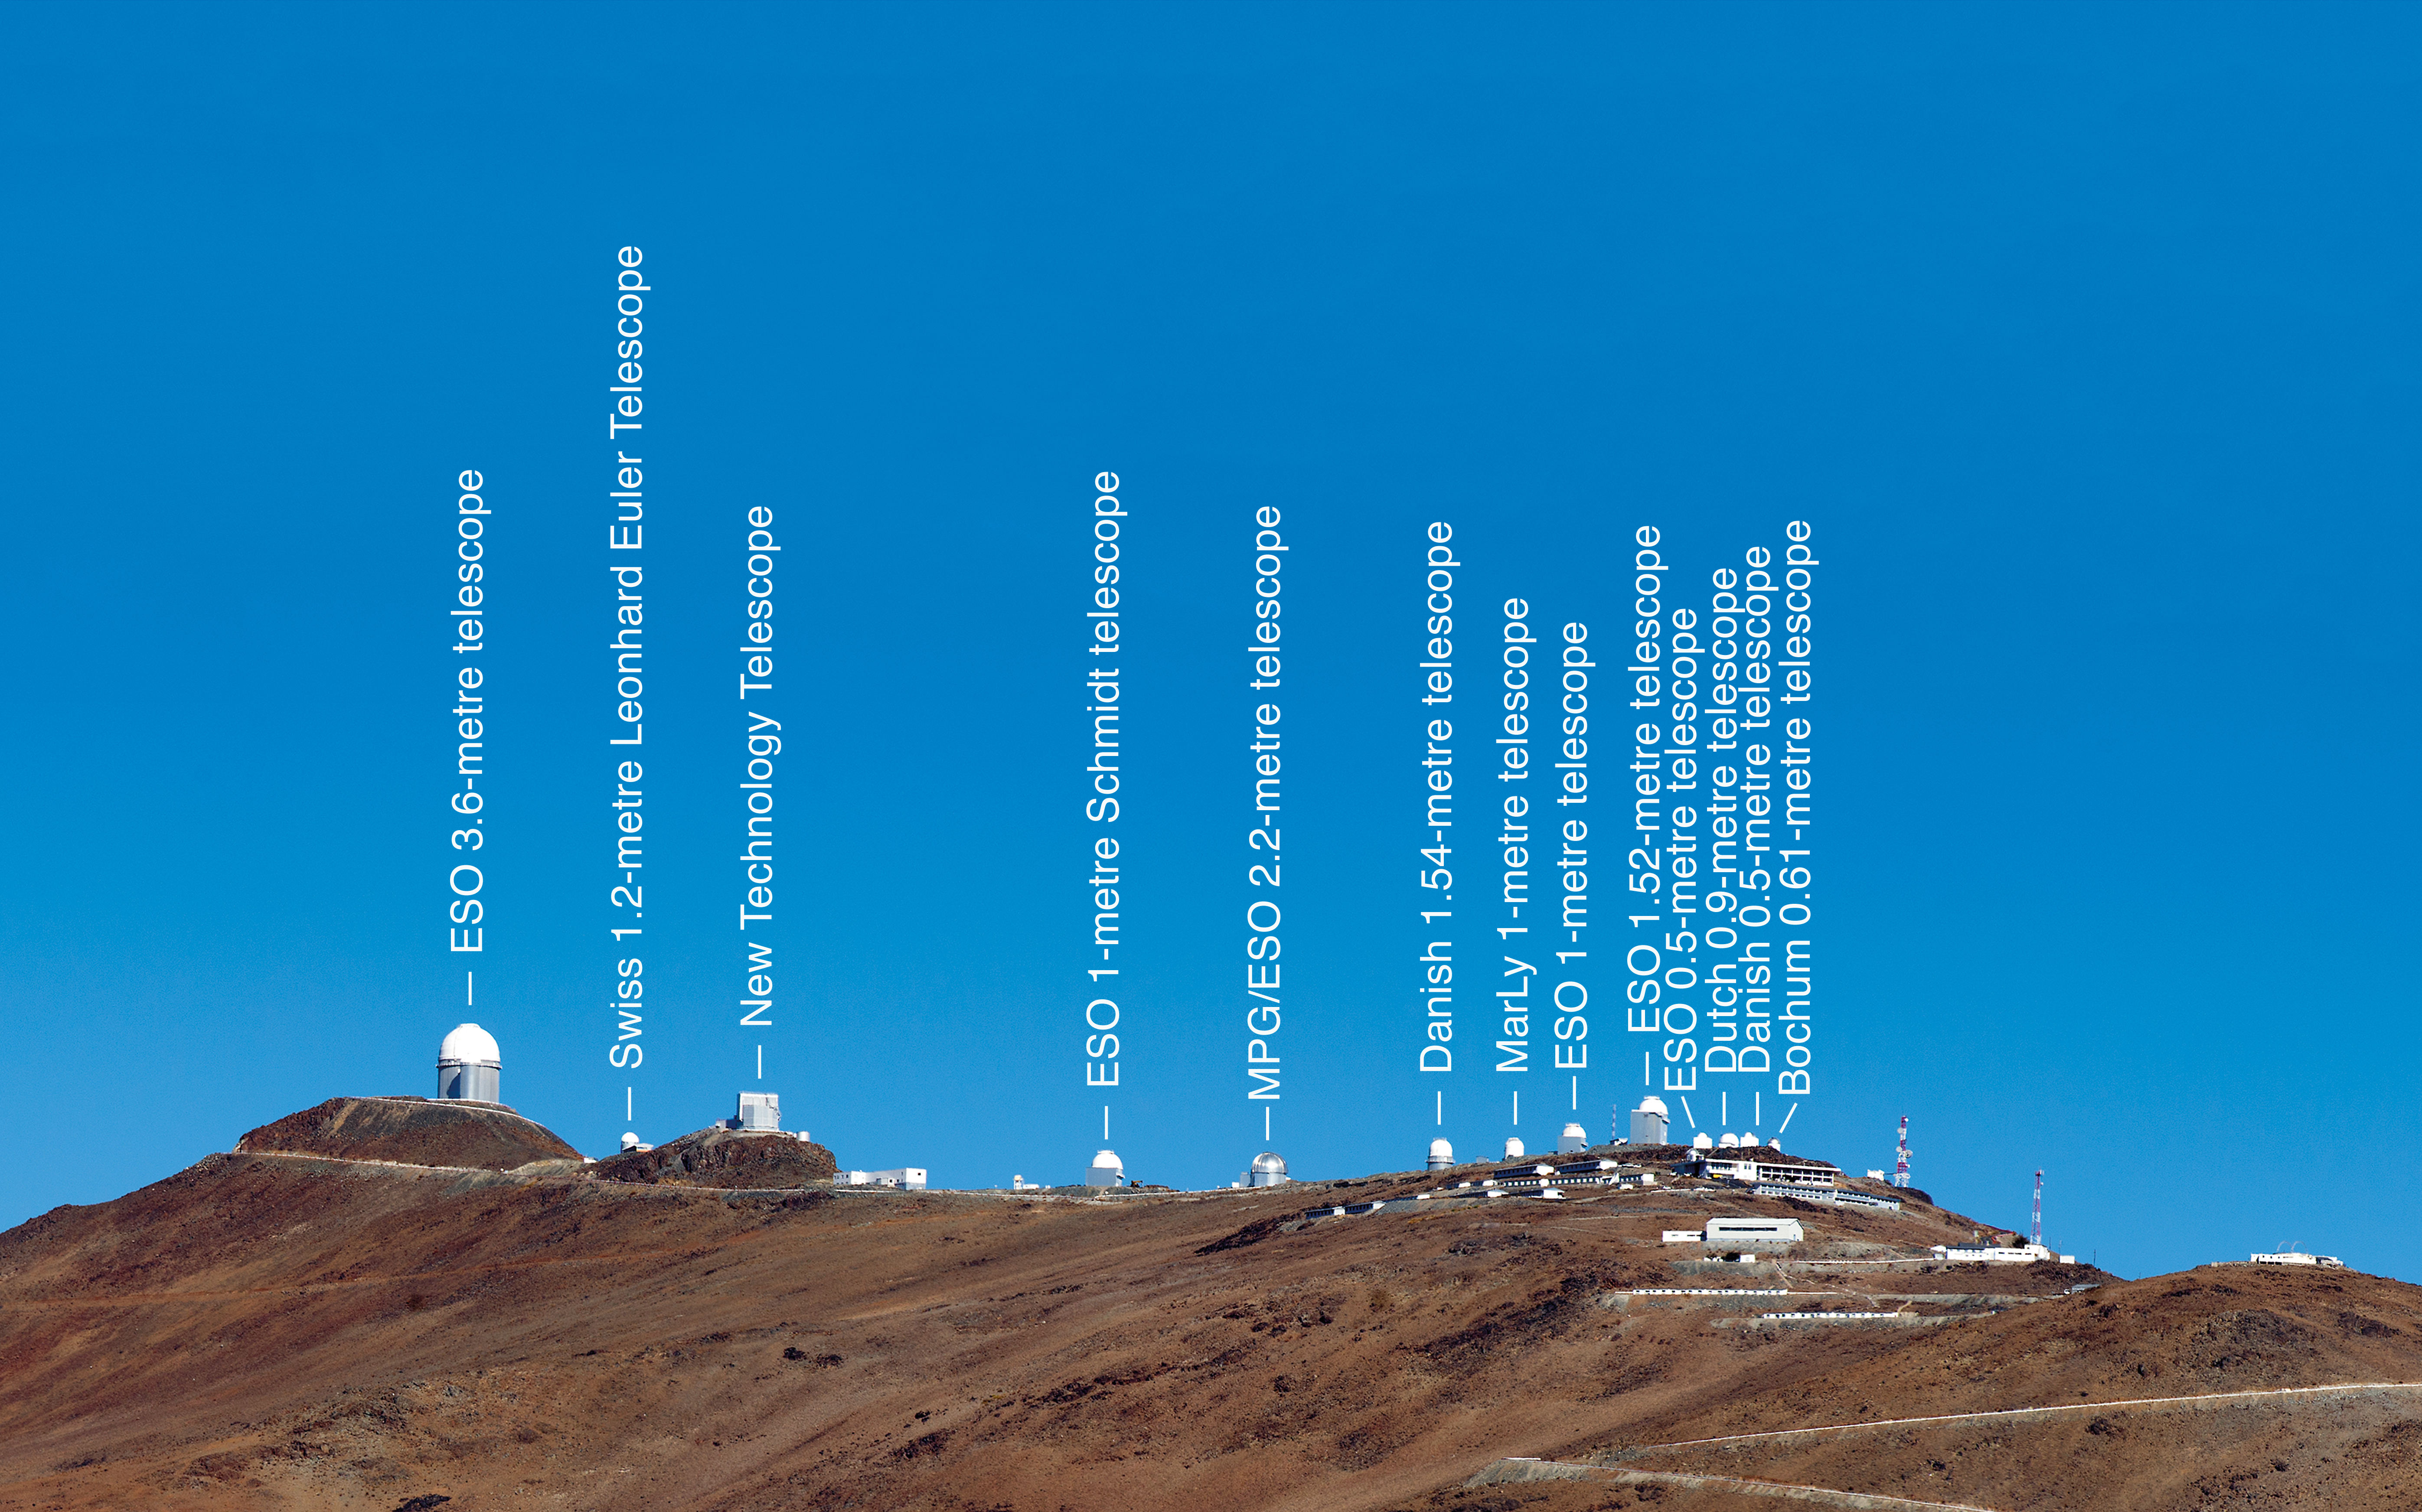

La Silla ridge (annotated)

This image places La Silla beneath a clear blue sky along the horizon of the Atacama Desert. Annotations identify the individual telescopes, of which three three were built and are operated by the ESO. Several telescopes are located at the site and are partly maintained by ESO, making it one of the largest observatories in the Southern Hemisphere.

Credit: ESO/José Francisco Salgado (josefrancisco.org)